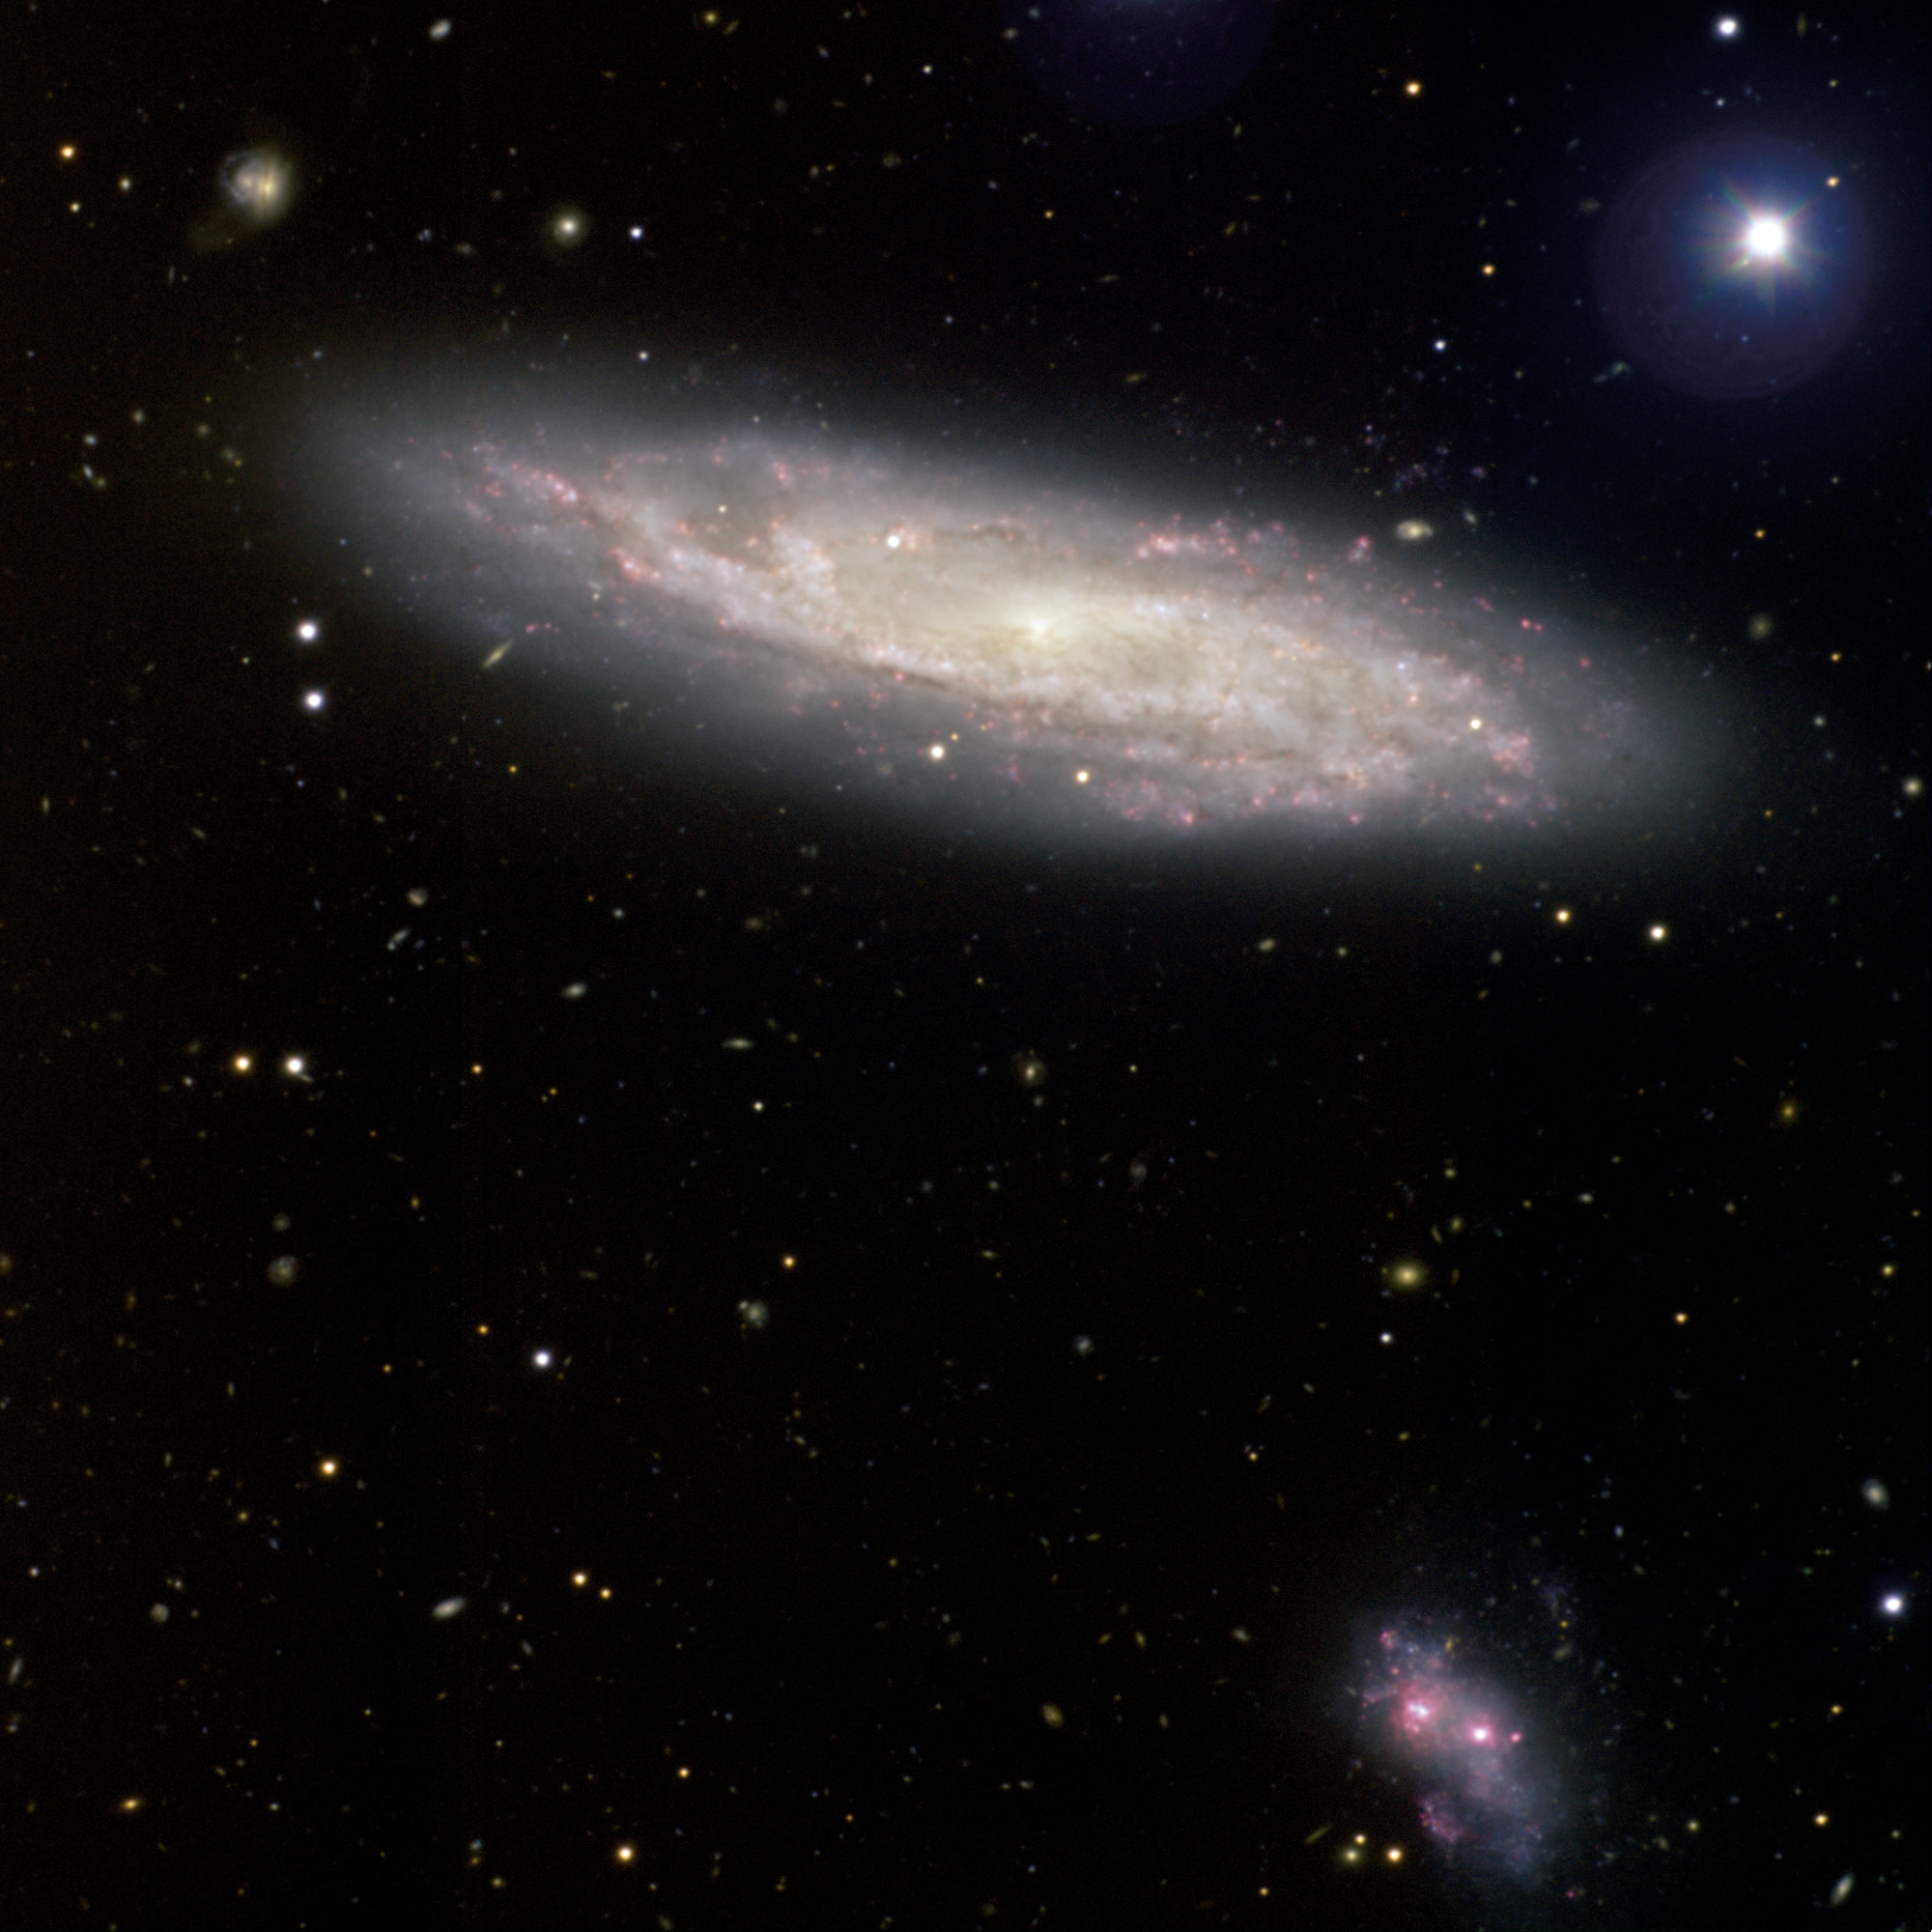

NGC 2770 with SN 2008D

Gemini Observatory Captures Image of Galaxy With "Baby Supernova" SN 2008D

Credit: International Gemini Observatory